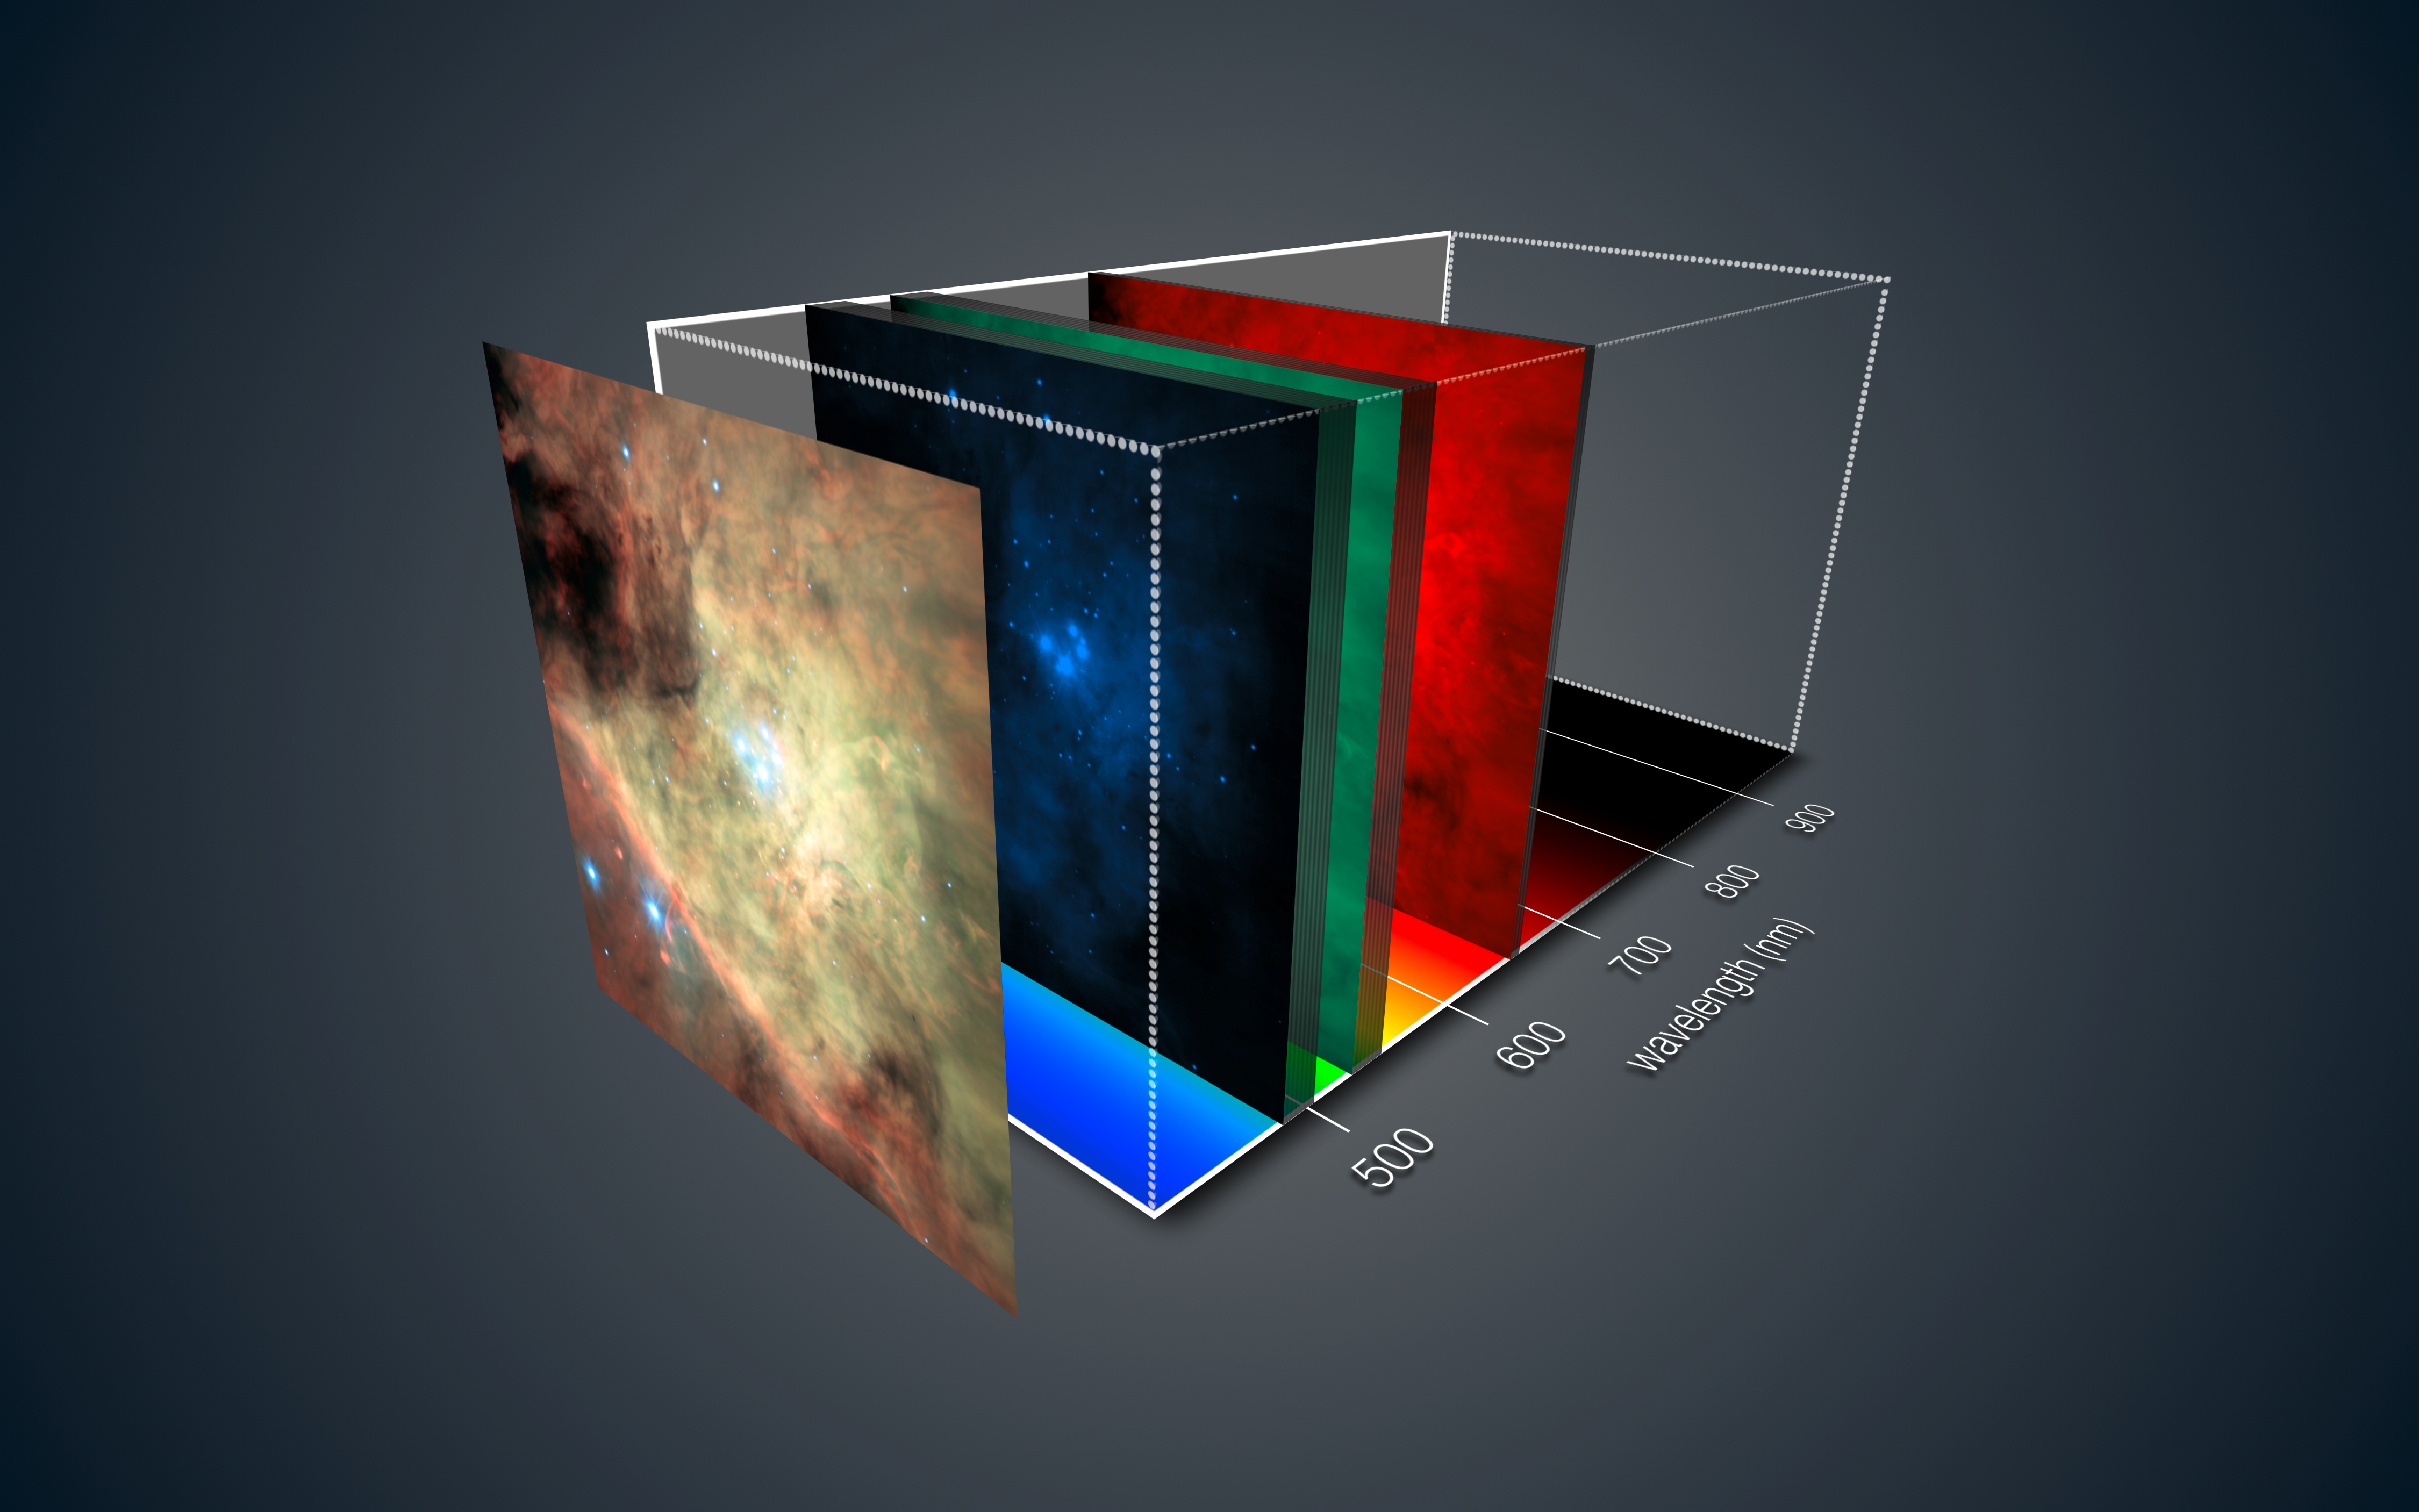

MUSE views of the Orion Nebula

This view shows how the new MUSE instrument on ESO’s Very Large Telescope gives a three-dimensional depiction of the Orion Nebula. For each part of this spectacular star formation region the light has been split up into its component colours — revealing in detail the chemical and physical properties of each pixel.

During the subsequent analysis the astronomer can move through the data and study different views of the object at different wavelengths, just like tuning a television to different channels at different frequencies.

This picture is based on a mosaic of many MUSE datasets that were obtained soon after the instrument achieved first light in early 2014.

To make the colour picture shown at the left three different regions of the spectrum were selected — as indicated as slices from the datacube — to collapse the data down into a single colour image. Although this is impressive it is only a tiny fraction of the information in the full MUSE three-dimensional dataset.

Credit: ESO/MUSE consortium/R. Bacon/L. Calçada